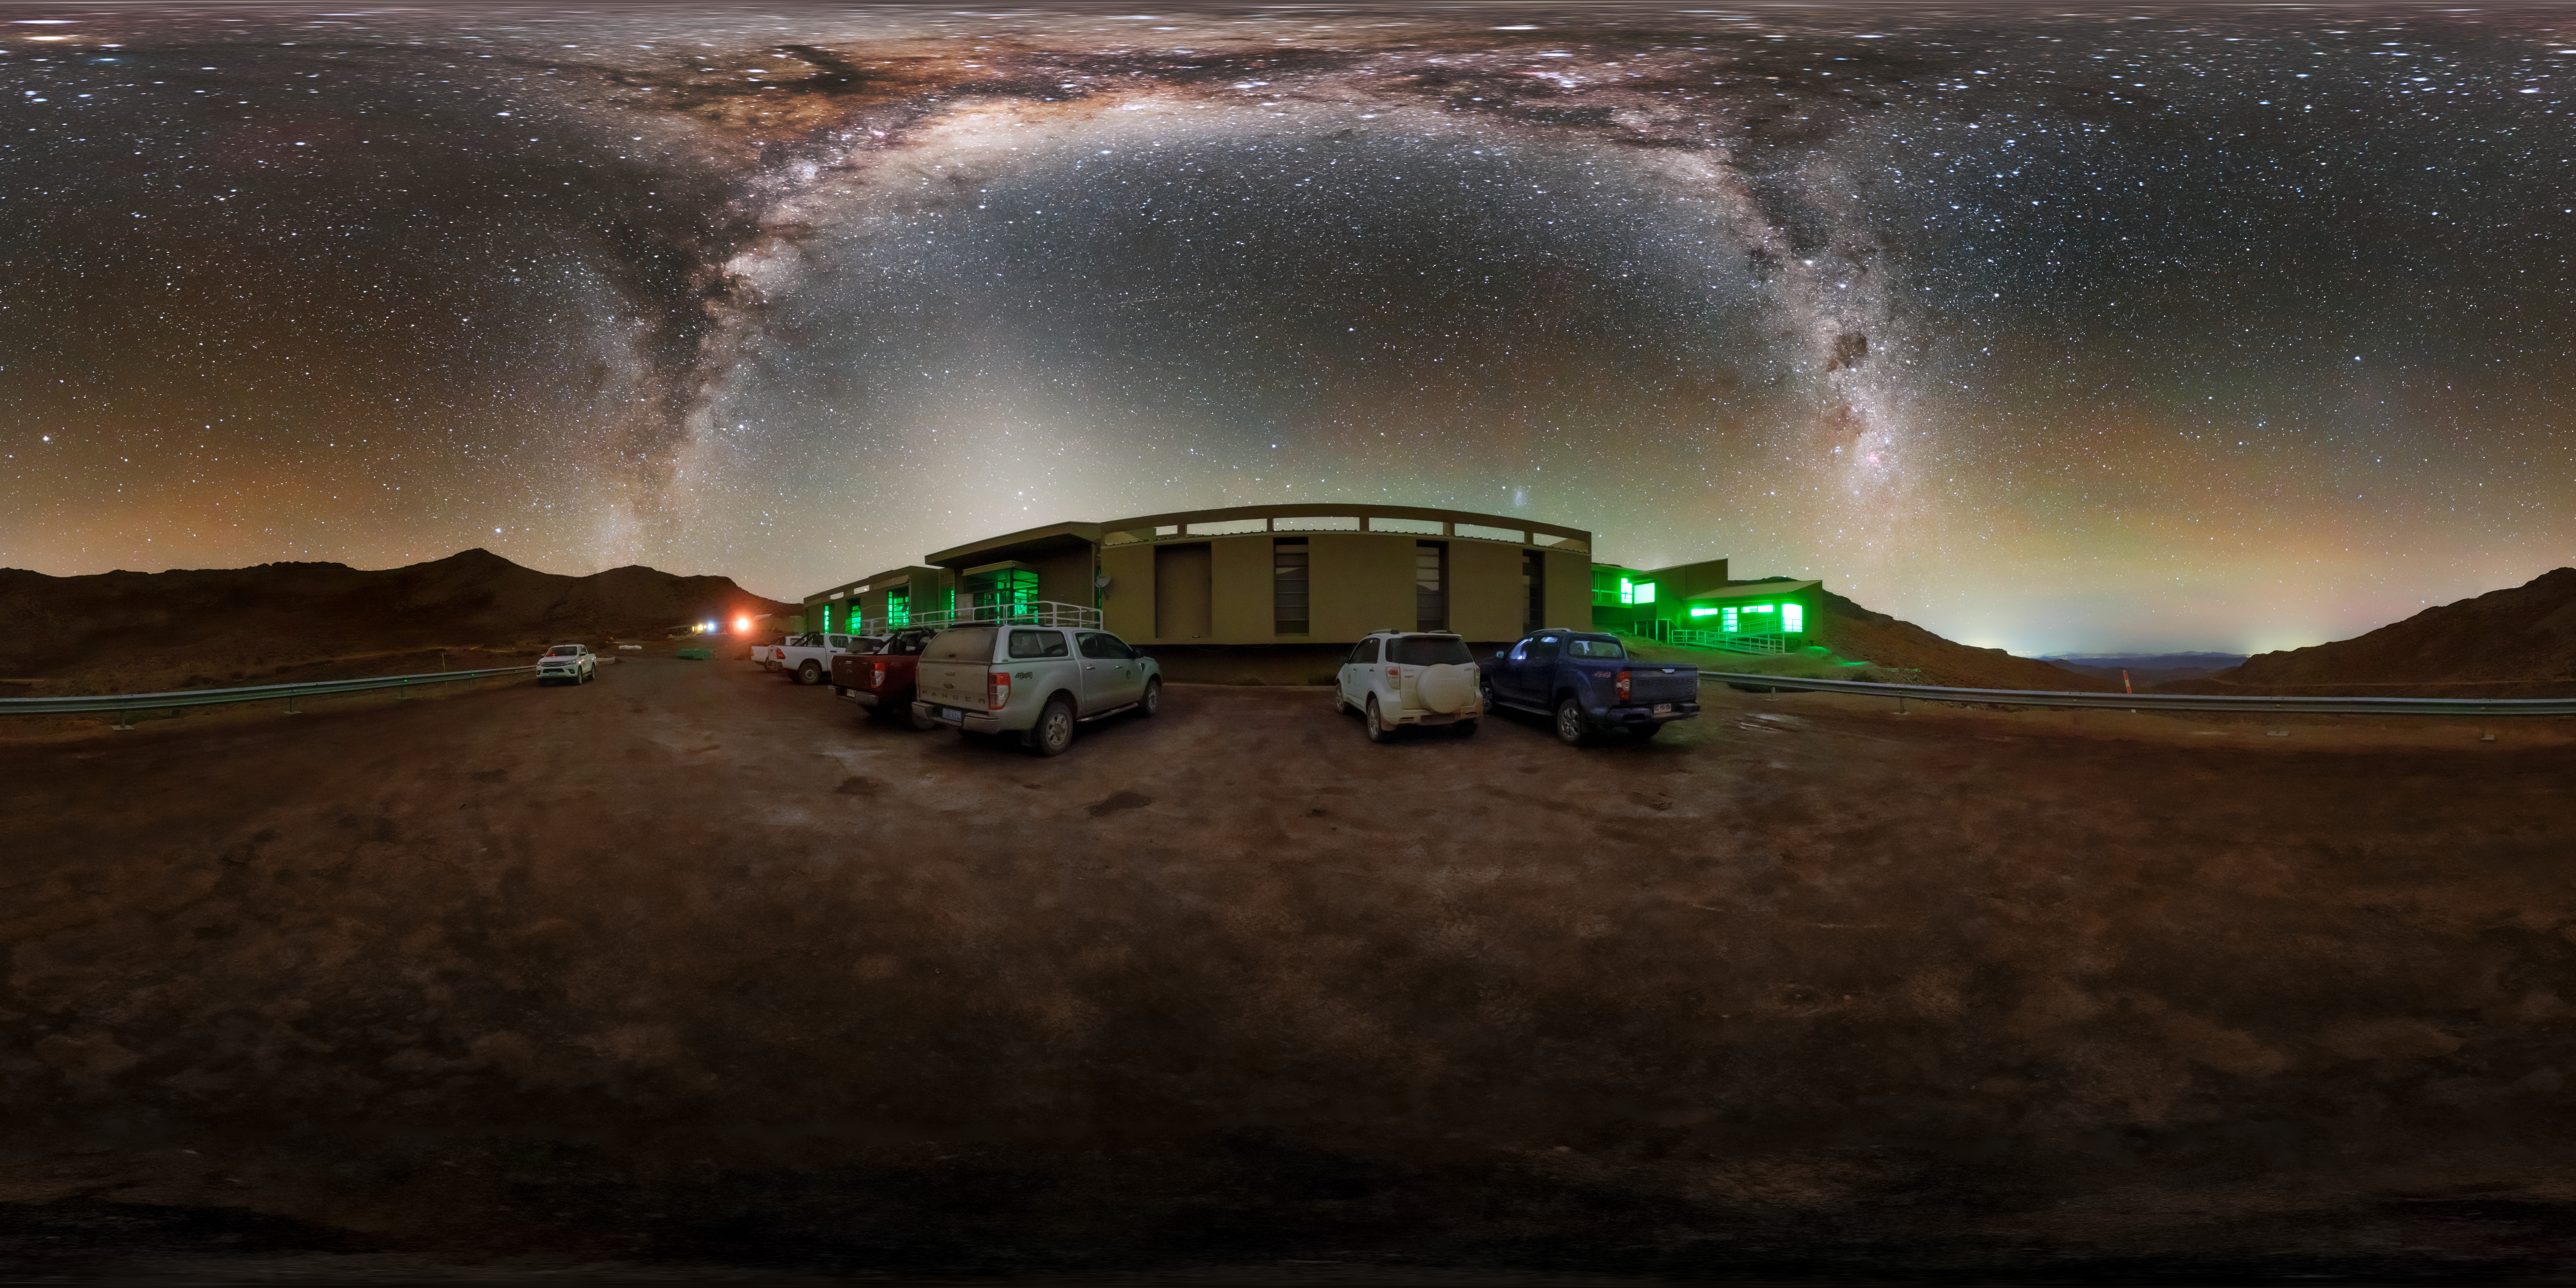

Cerro Pachón Hotel Night Sky Panorama

A panoramic view of the night sky above the Cerro Pachón hotel, part of the International Gemini Observatory, a program of NSF NOIRLab.

Credit: NOIRLab/AURA/NSF/P. Horálek